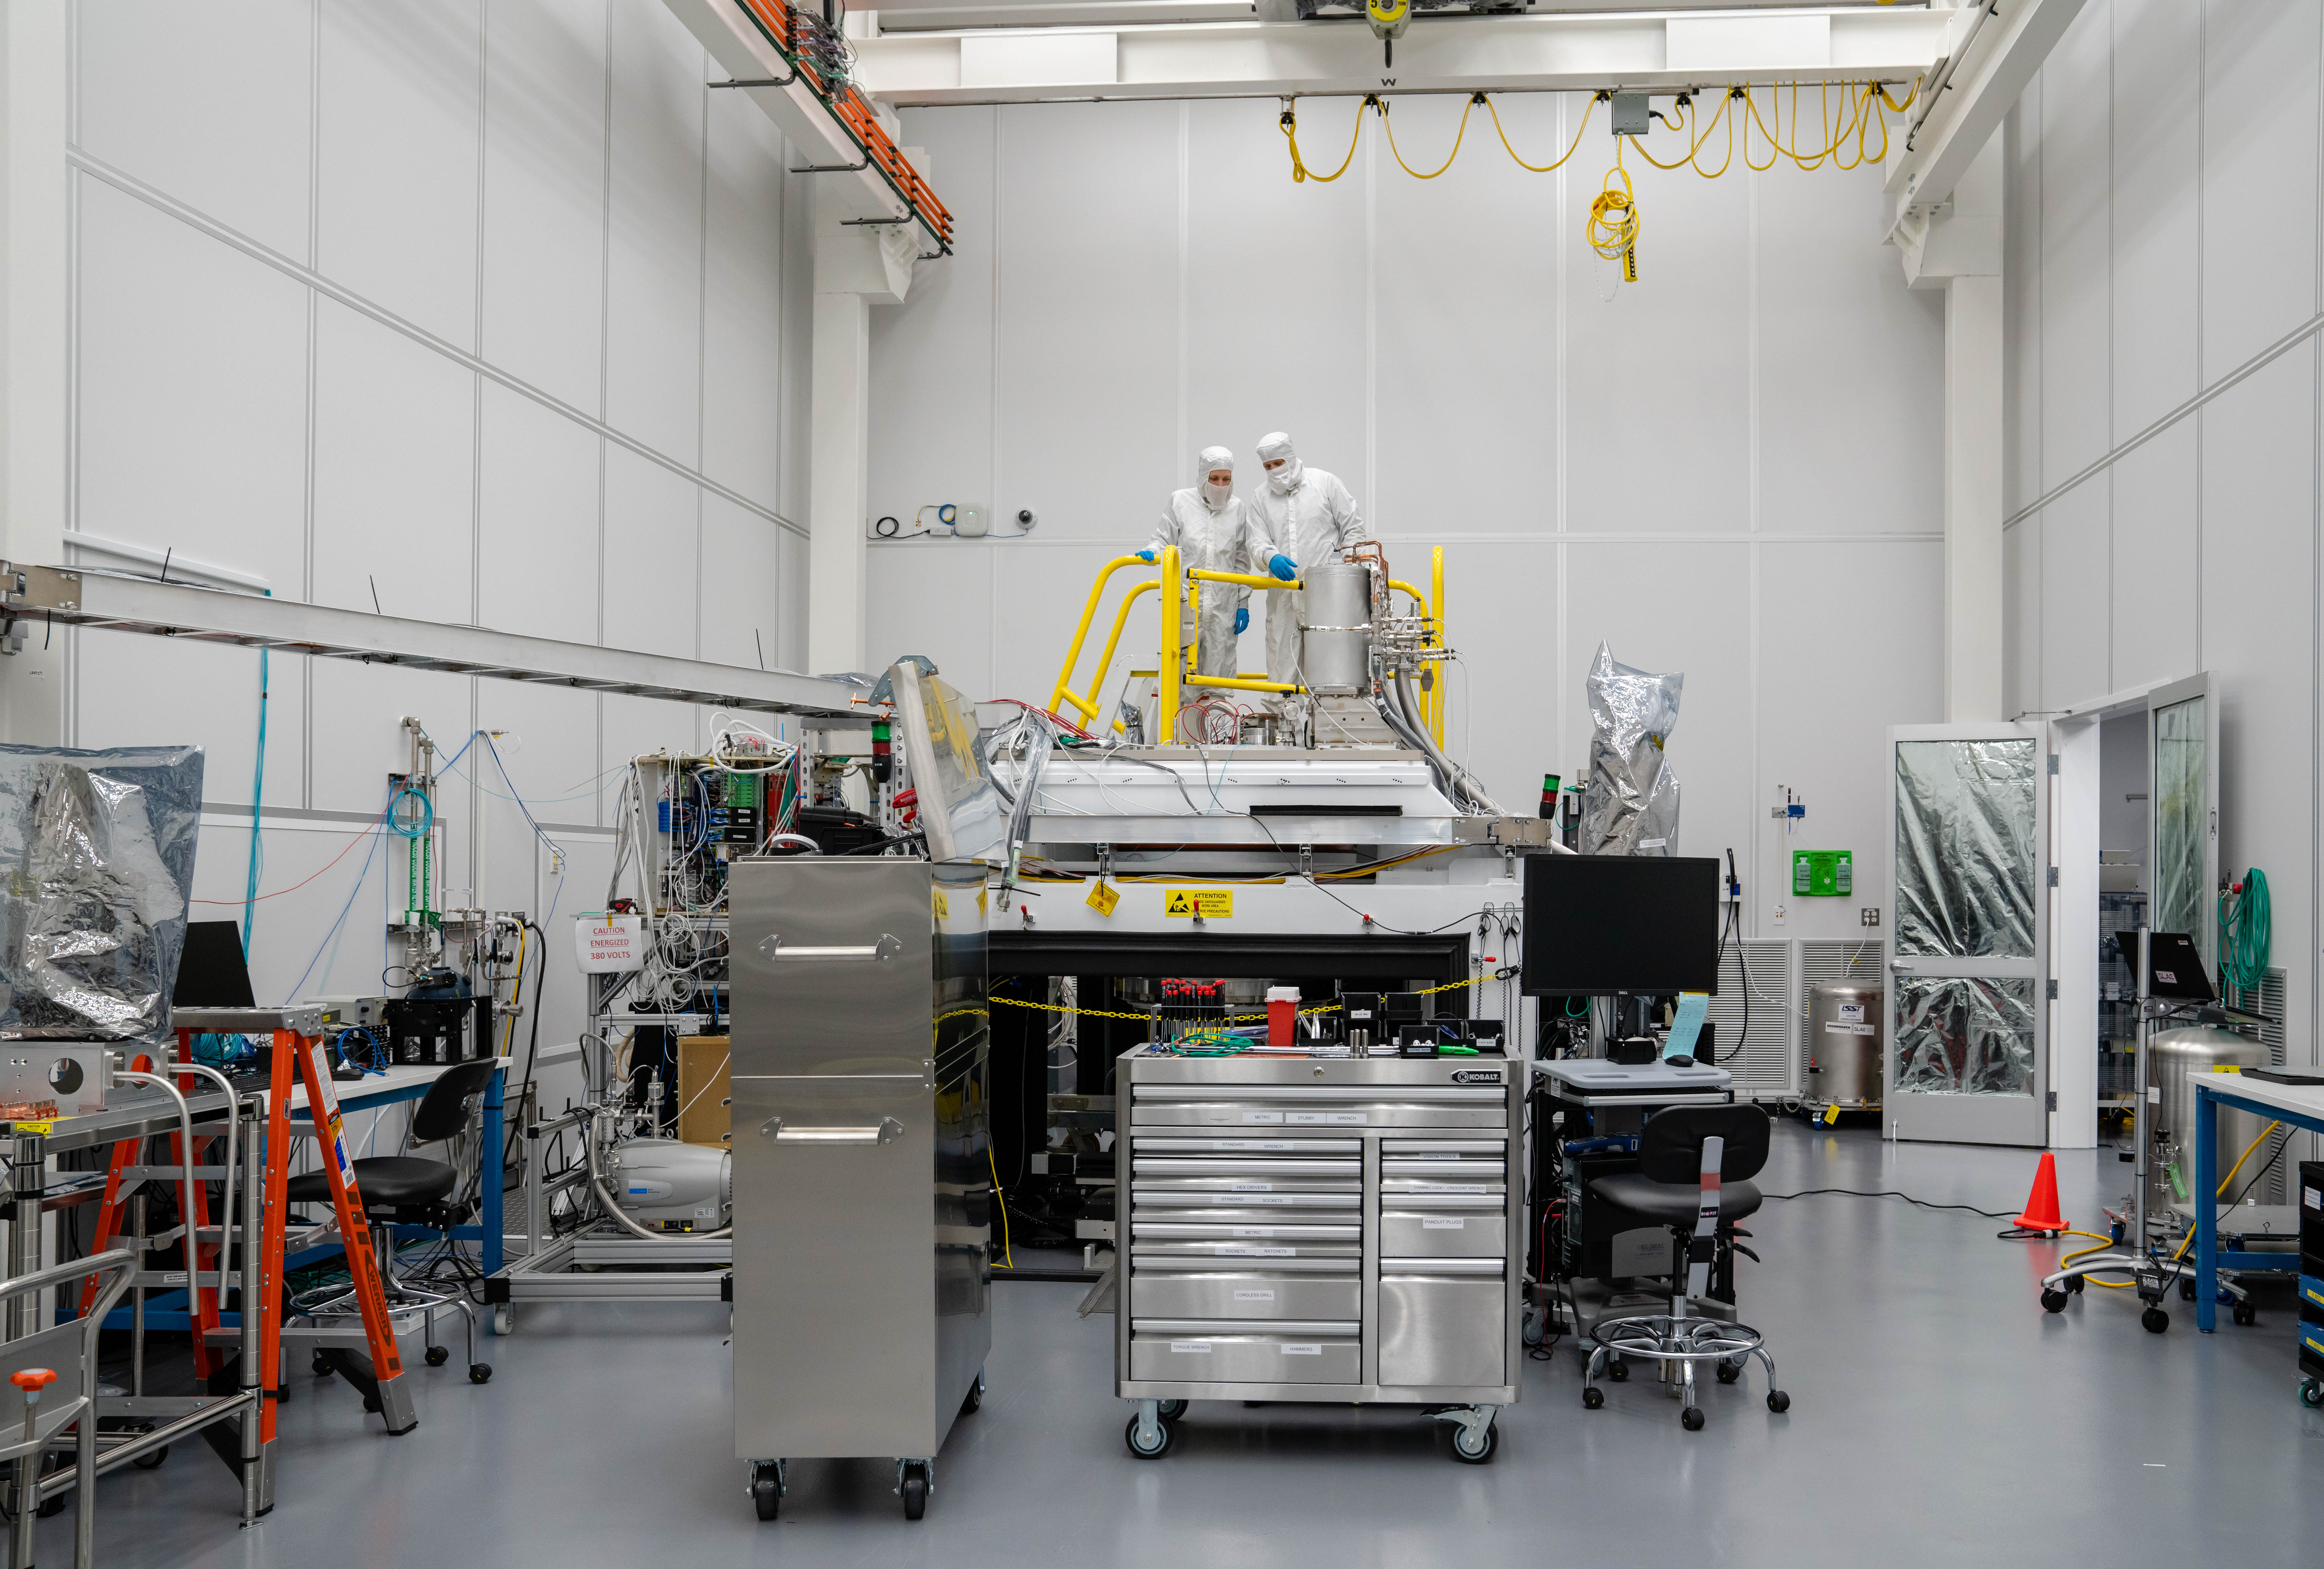

LSST Cleanroom March 2019

Members of the LSST Camera Integration and Testing team at SLAC have inserted a raft of nine imaging sensors into the body of the ComCam, a miniature version of the LSST Camera that will be used for telescope commissioning.

Credit: Farrin Abbott/SLAC National Accelerator Laboratory